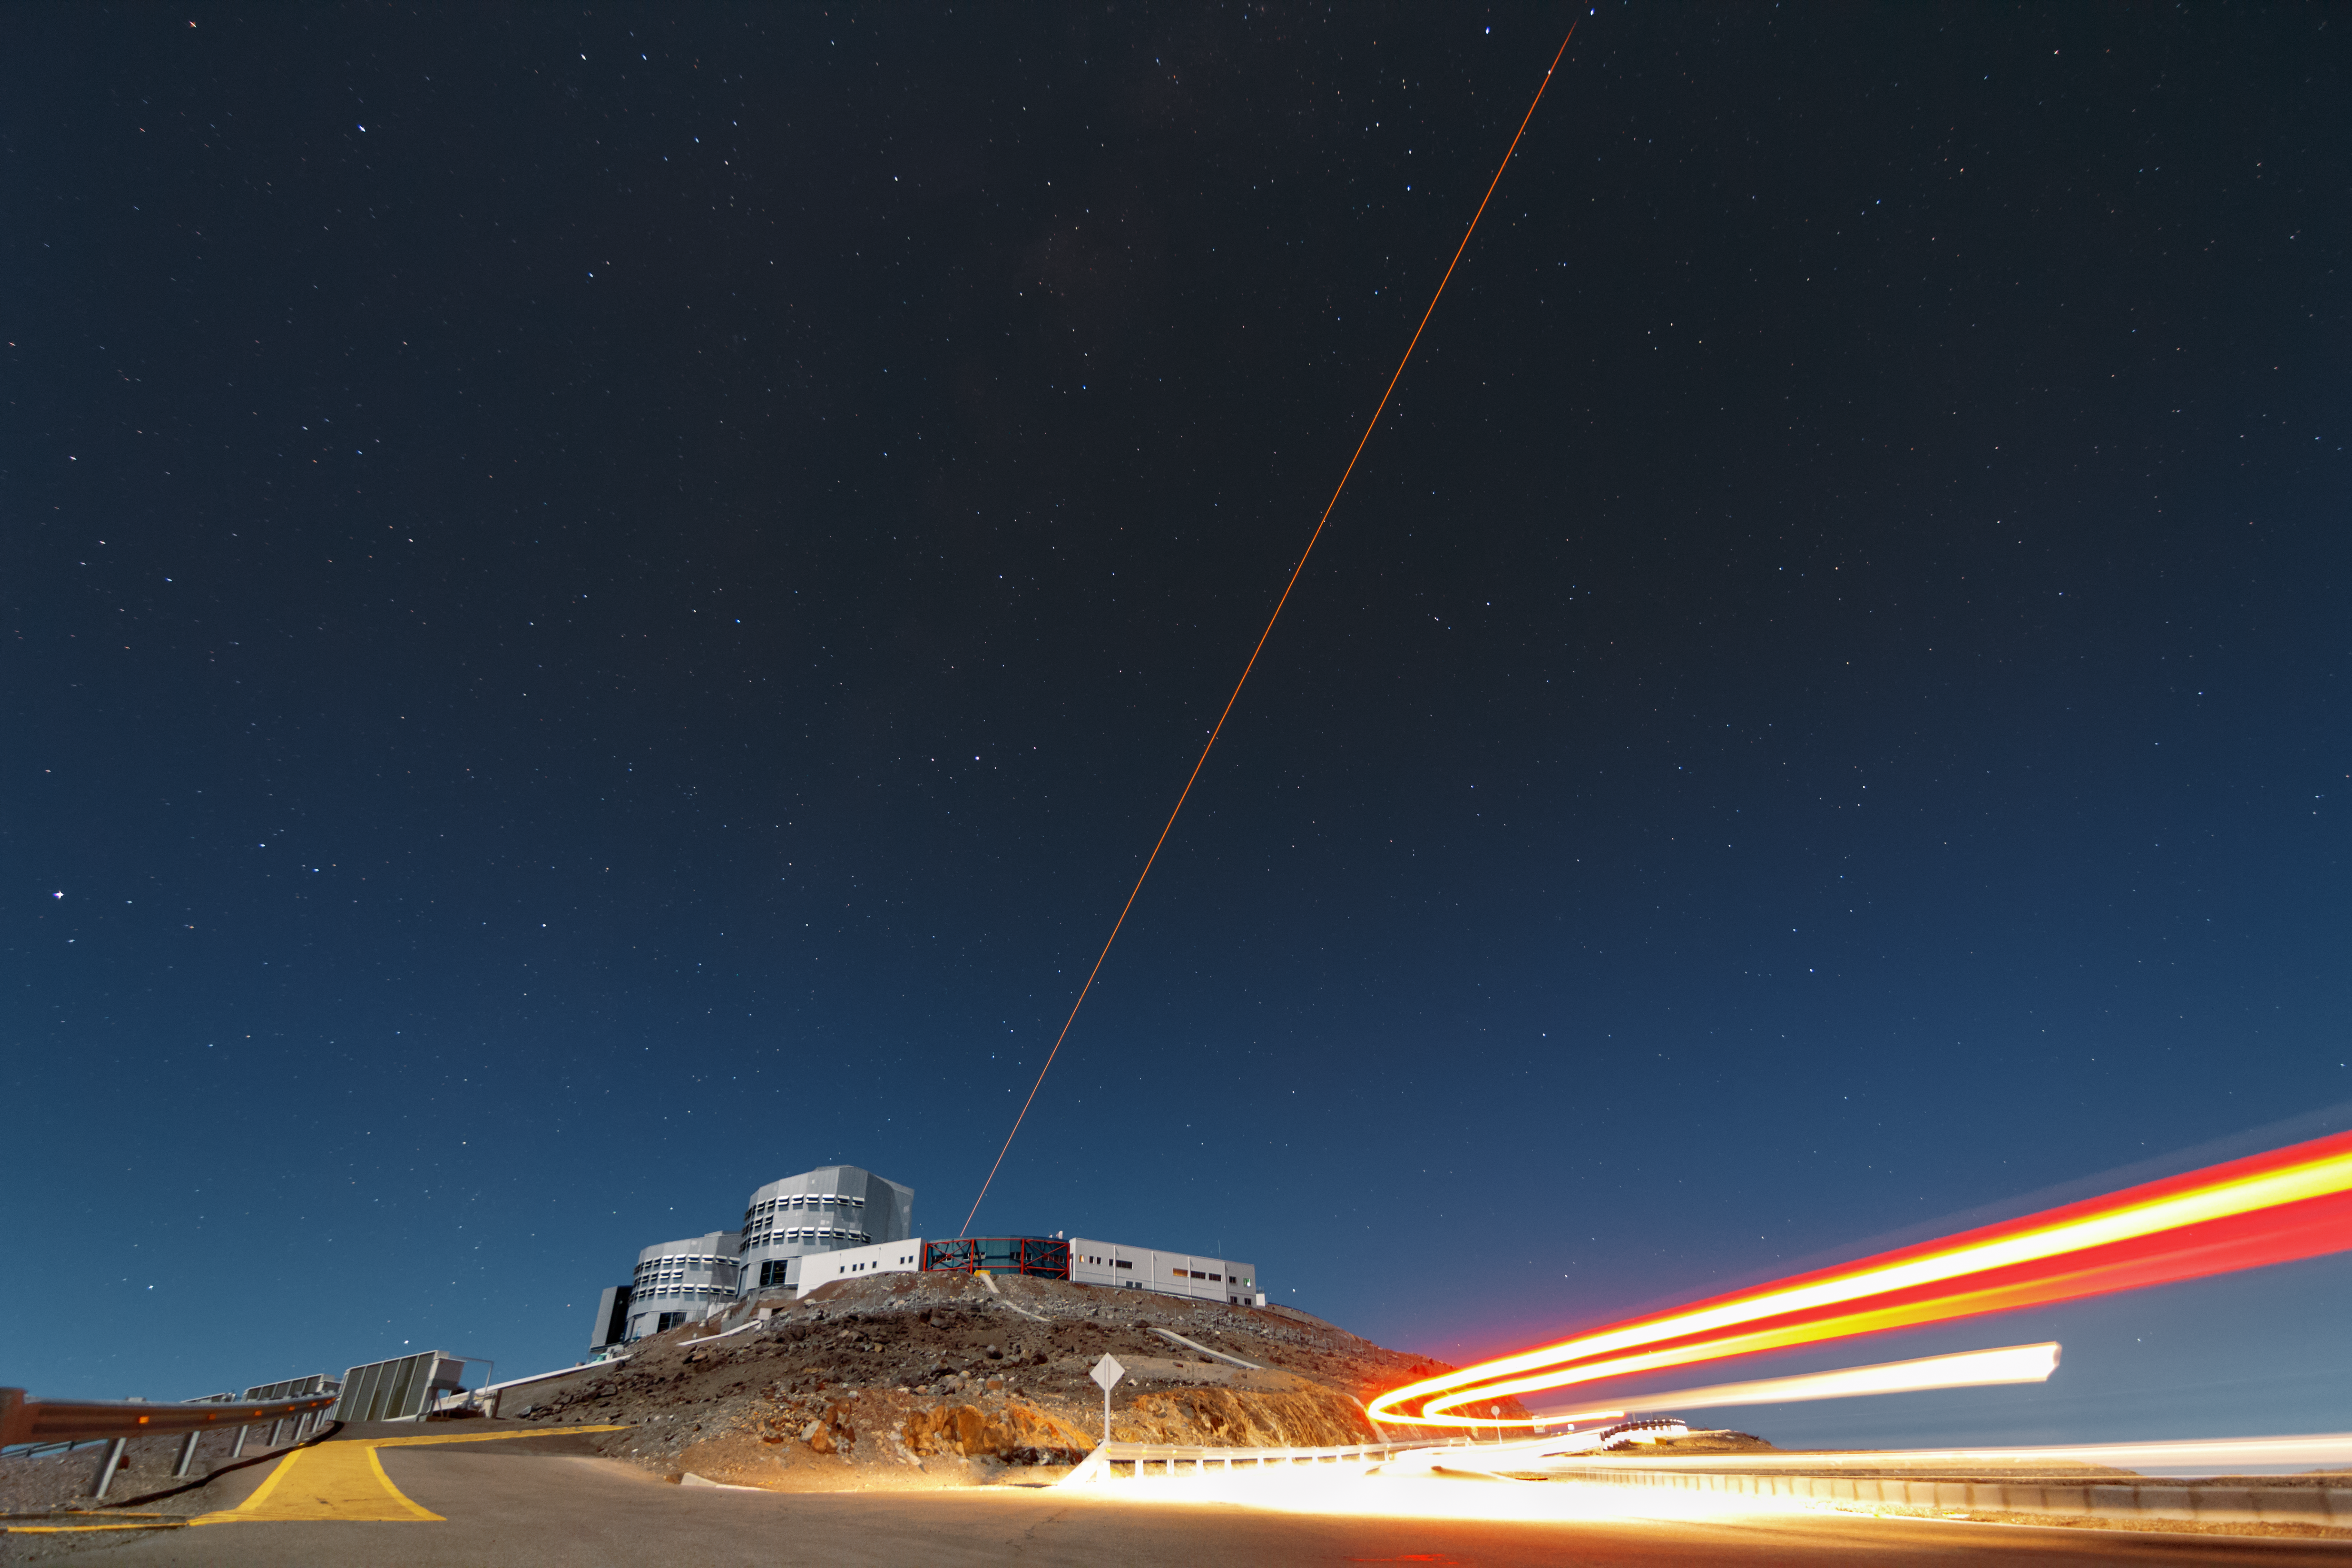

First light of new laser on Adaptive Optics Facility at Paranal

The 4 Laser Guide Star Facility (4LGSF) team have achieved first light with the first of four laser guide star units on Unit Telescope 4 (UT4) of ESO’s Very Large Telescope at Paranal. This is a key step on the way to creating the full Adaptive Optics Facility.

First light took place on the night of Wednesday 29 April 2015 and this picture shows the laser being launched into the night sky.

Credit: ESO/J. Girard (djulik.com)